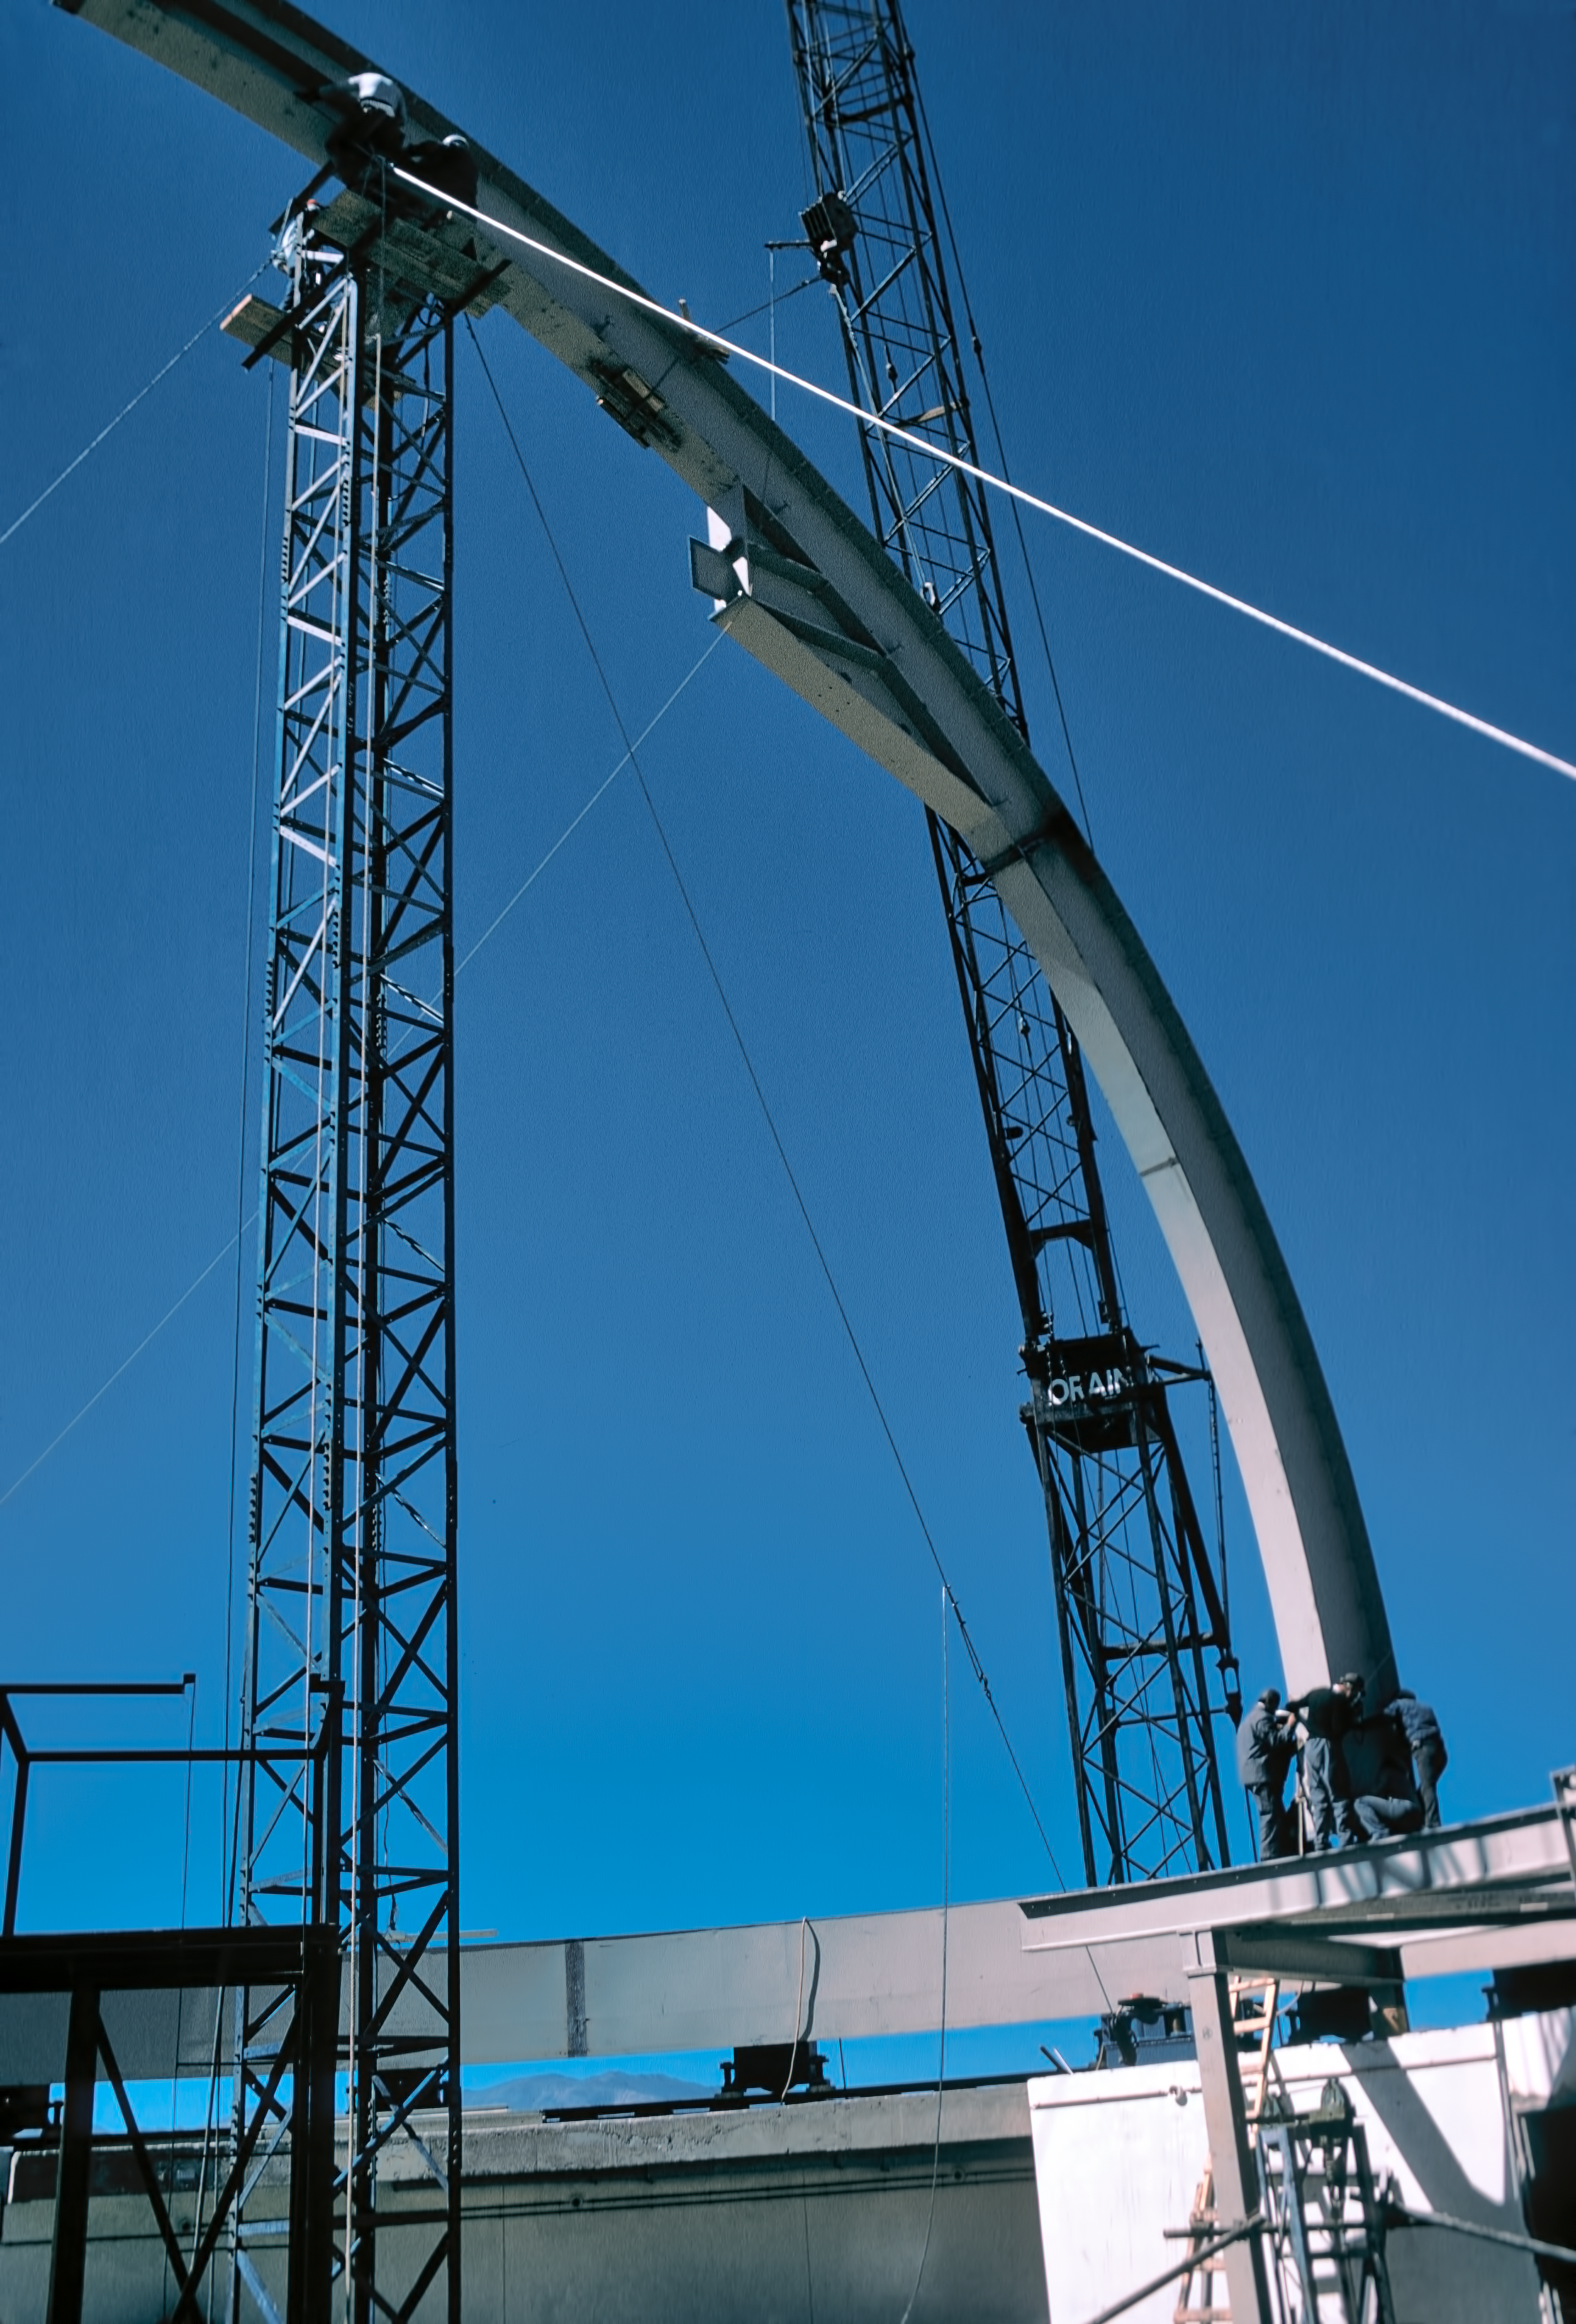

Setting up the dome of the ESO 3.6-metre telescope

Fitting a beam for the dome of the ESO 3.6-metre Telescope.

Credit: ESO